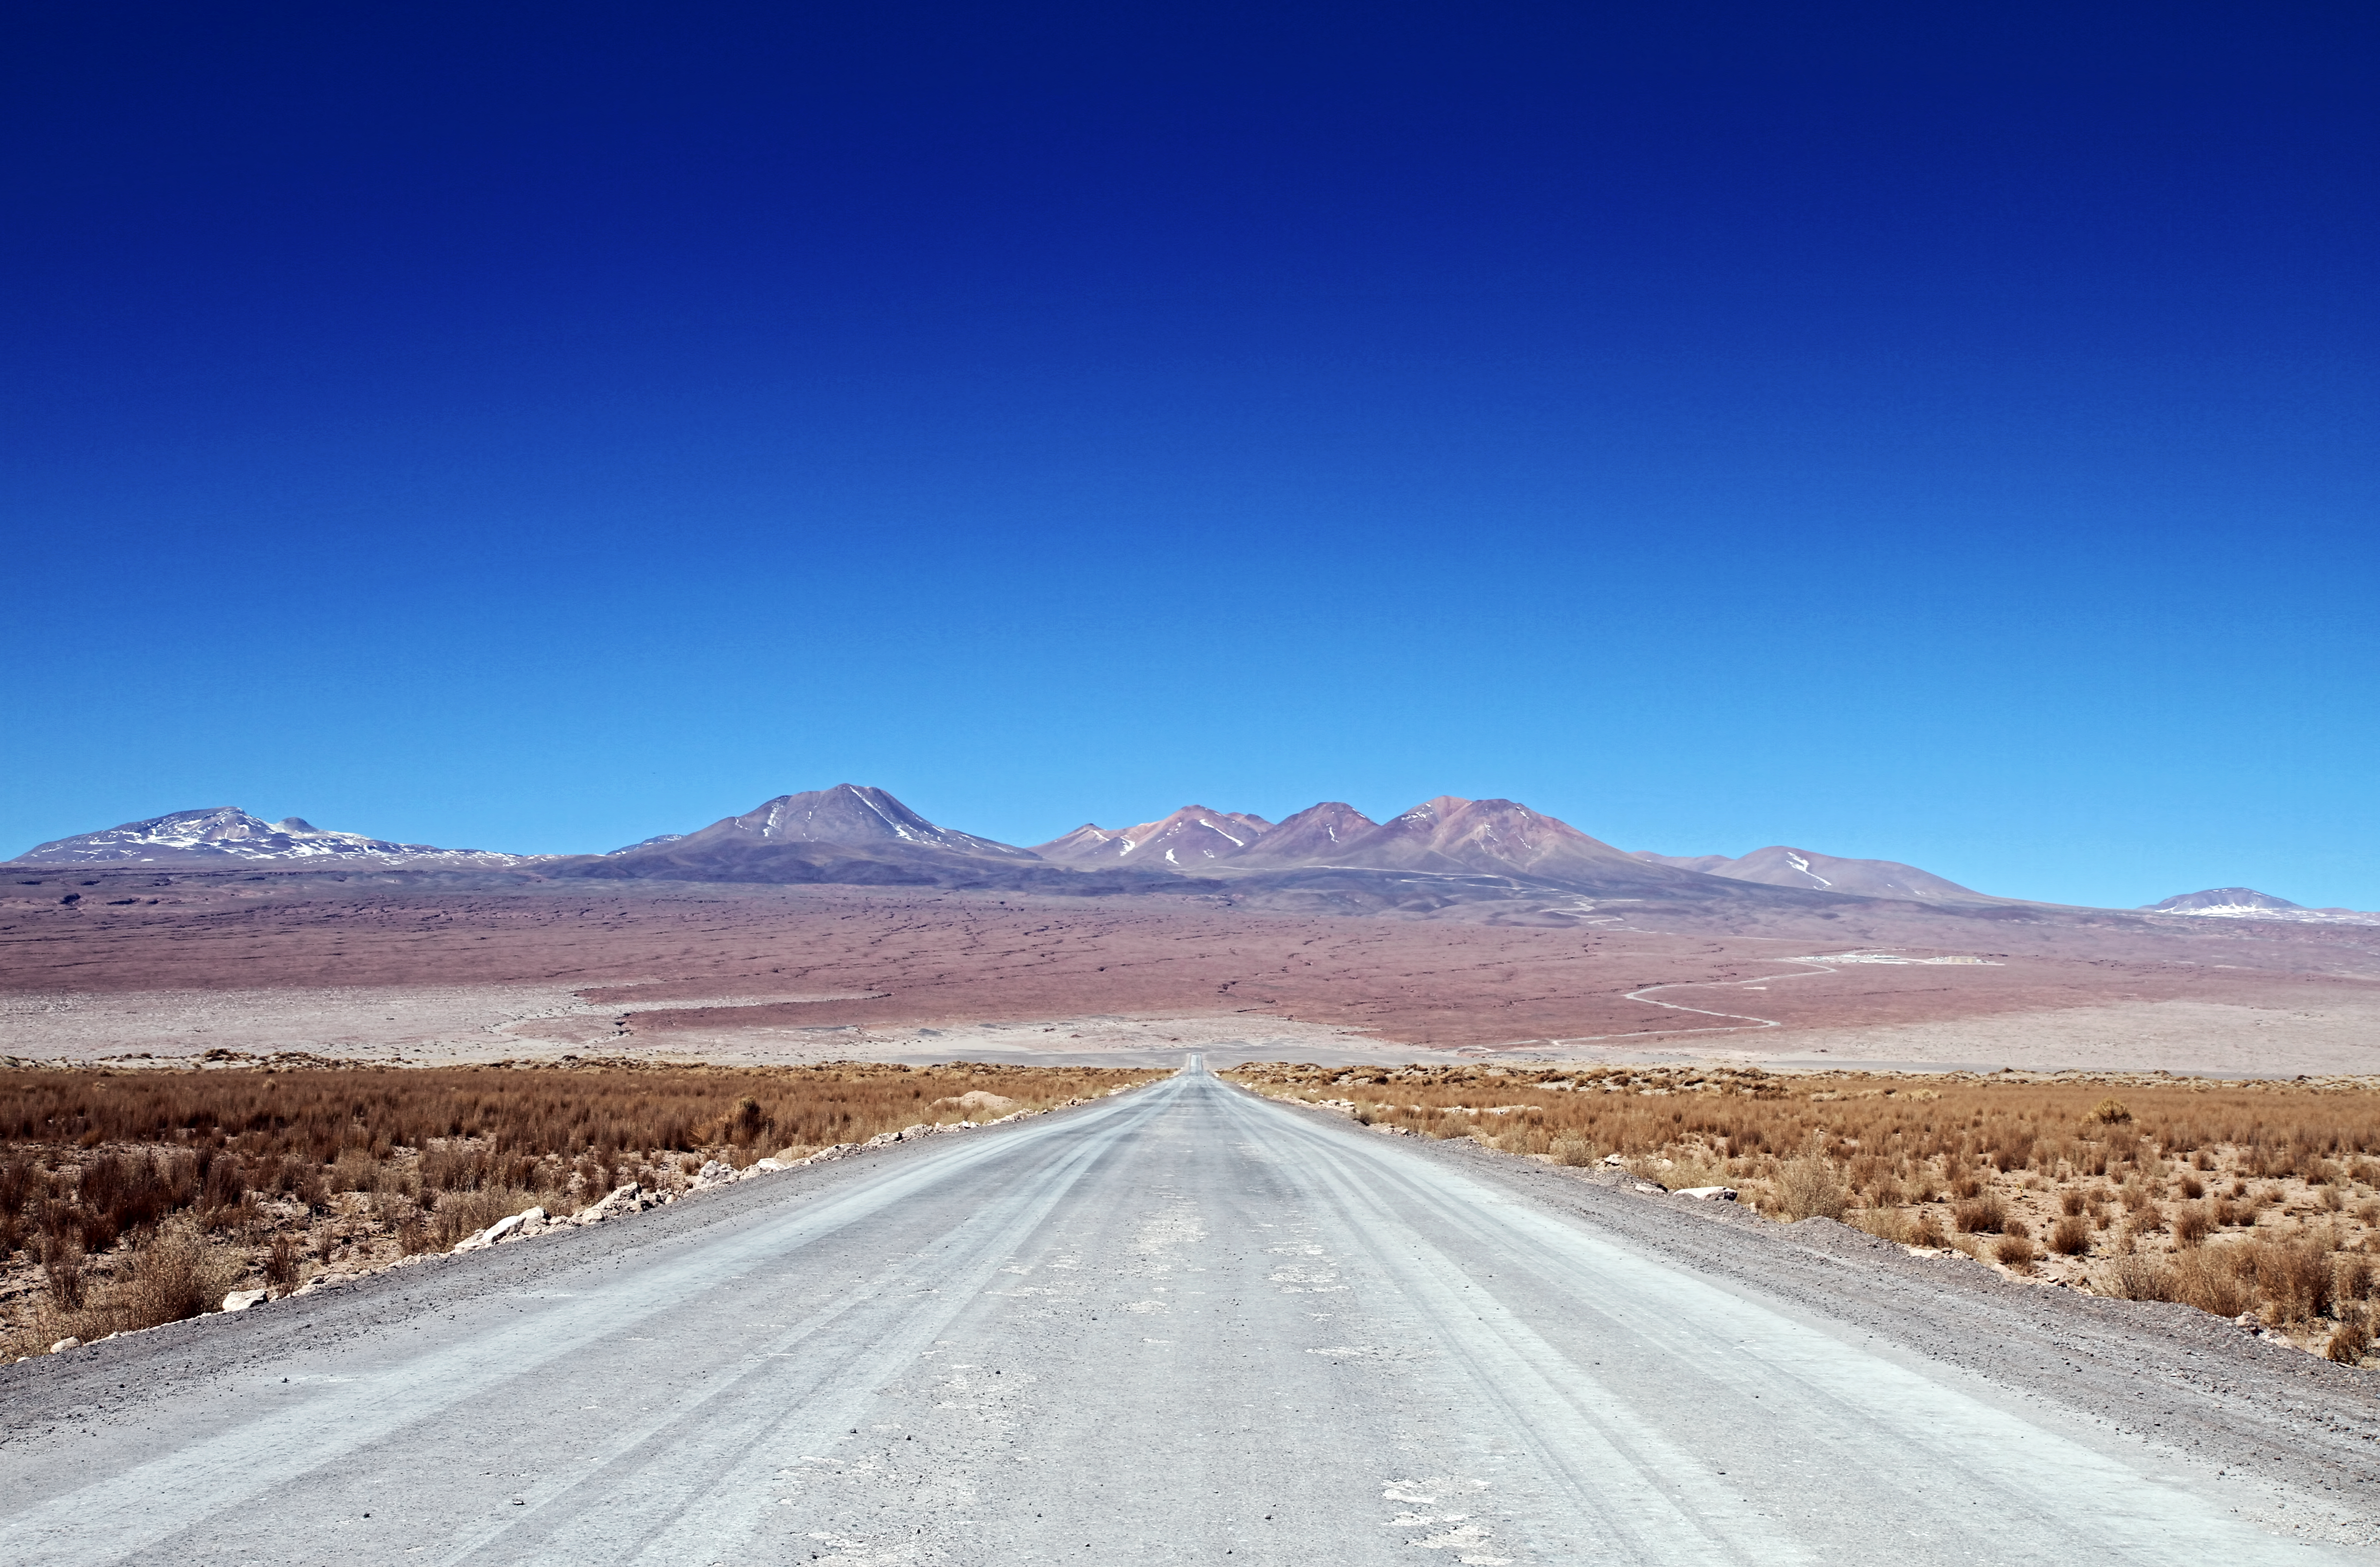

The road to the stars

This photograph shows the road to the Atacama Large Millimeter/submillimeter Array (ALMA)’s Operations Support Facility (OSF) and then on further to the breathtaking Chajnantor Plateau at 5000 metres above sea level. The plateau, situated in Chilean Puna in the Atacama region, is home to the Array Operations Site (AOS) and is the site of the highest and driest astronomical observatory on Earth.

The OSF is the centre of activities for the ALMA project and is where all staff and contractors are accommodated — only 2900 metres above sea level. This is where all the scientific operations related to the daily operation of the observatory take place.

The AOS houses a technical building — the second highest building on Earth — along with the ALMA correlator, the highest and fastest computer ever used at an astronomical site. Due to the high altitude, human operations are kept to a minimum.

ALMA will address some of the deepest questions of our cosmic origins as it explores the cool Universe – in particular molecular clouds, star formation and planetary systems.

Credit: NAOJ/ALMA (ESO/NAOJ/NRAO)